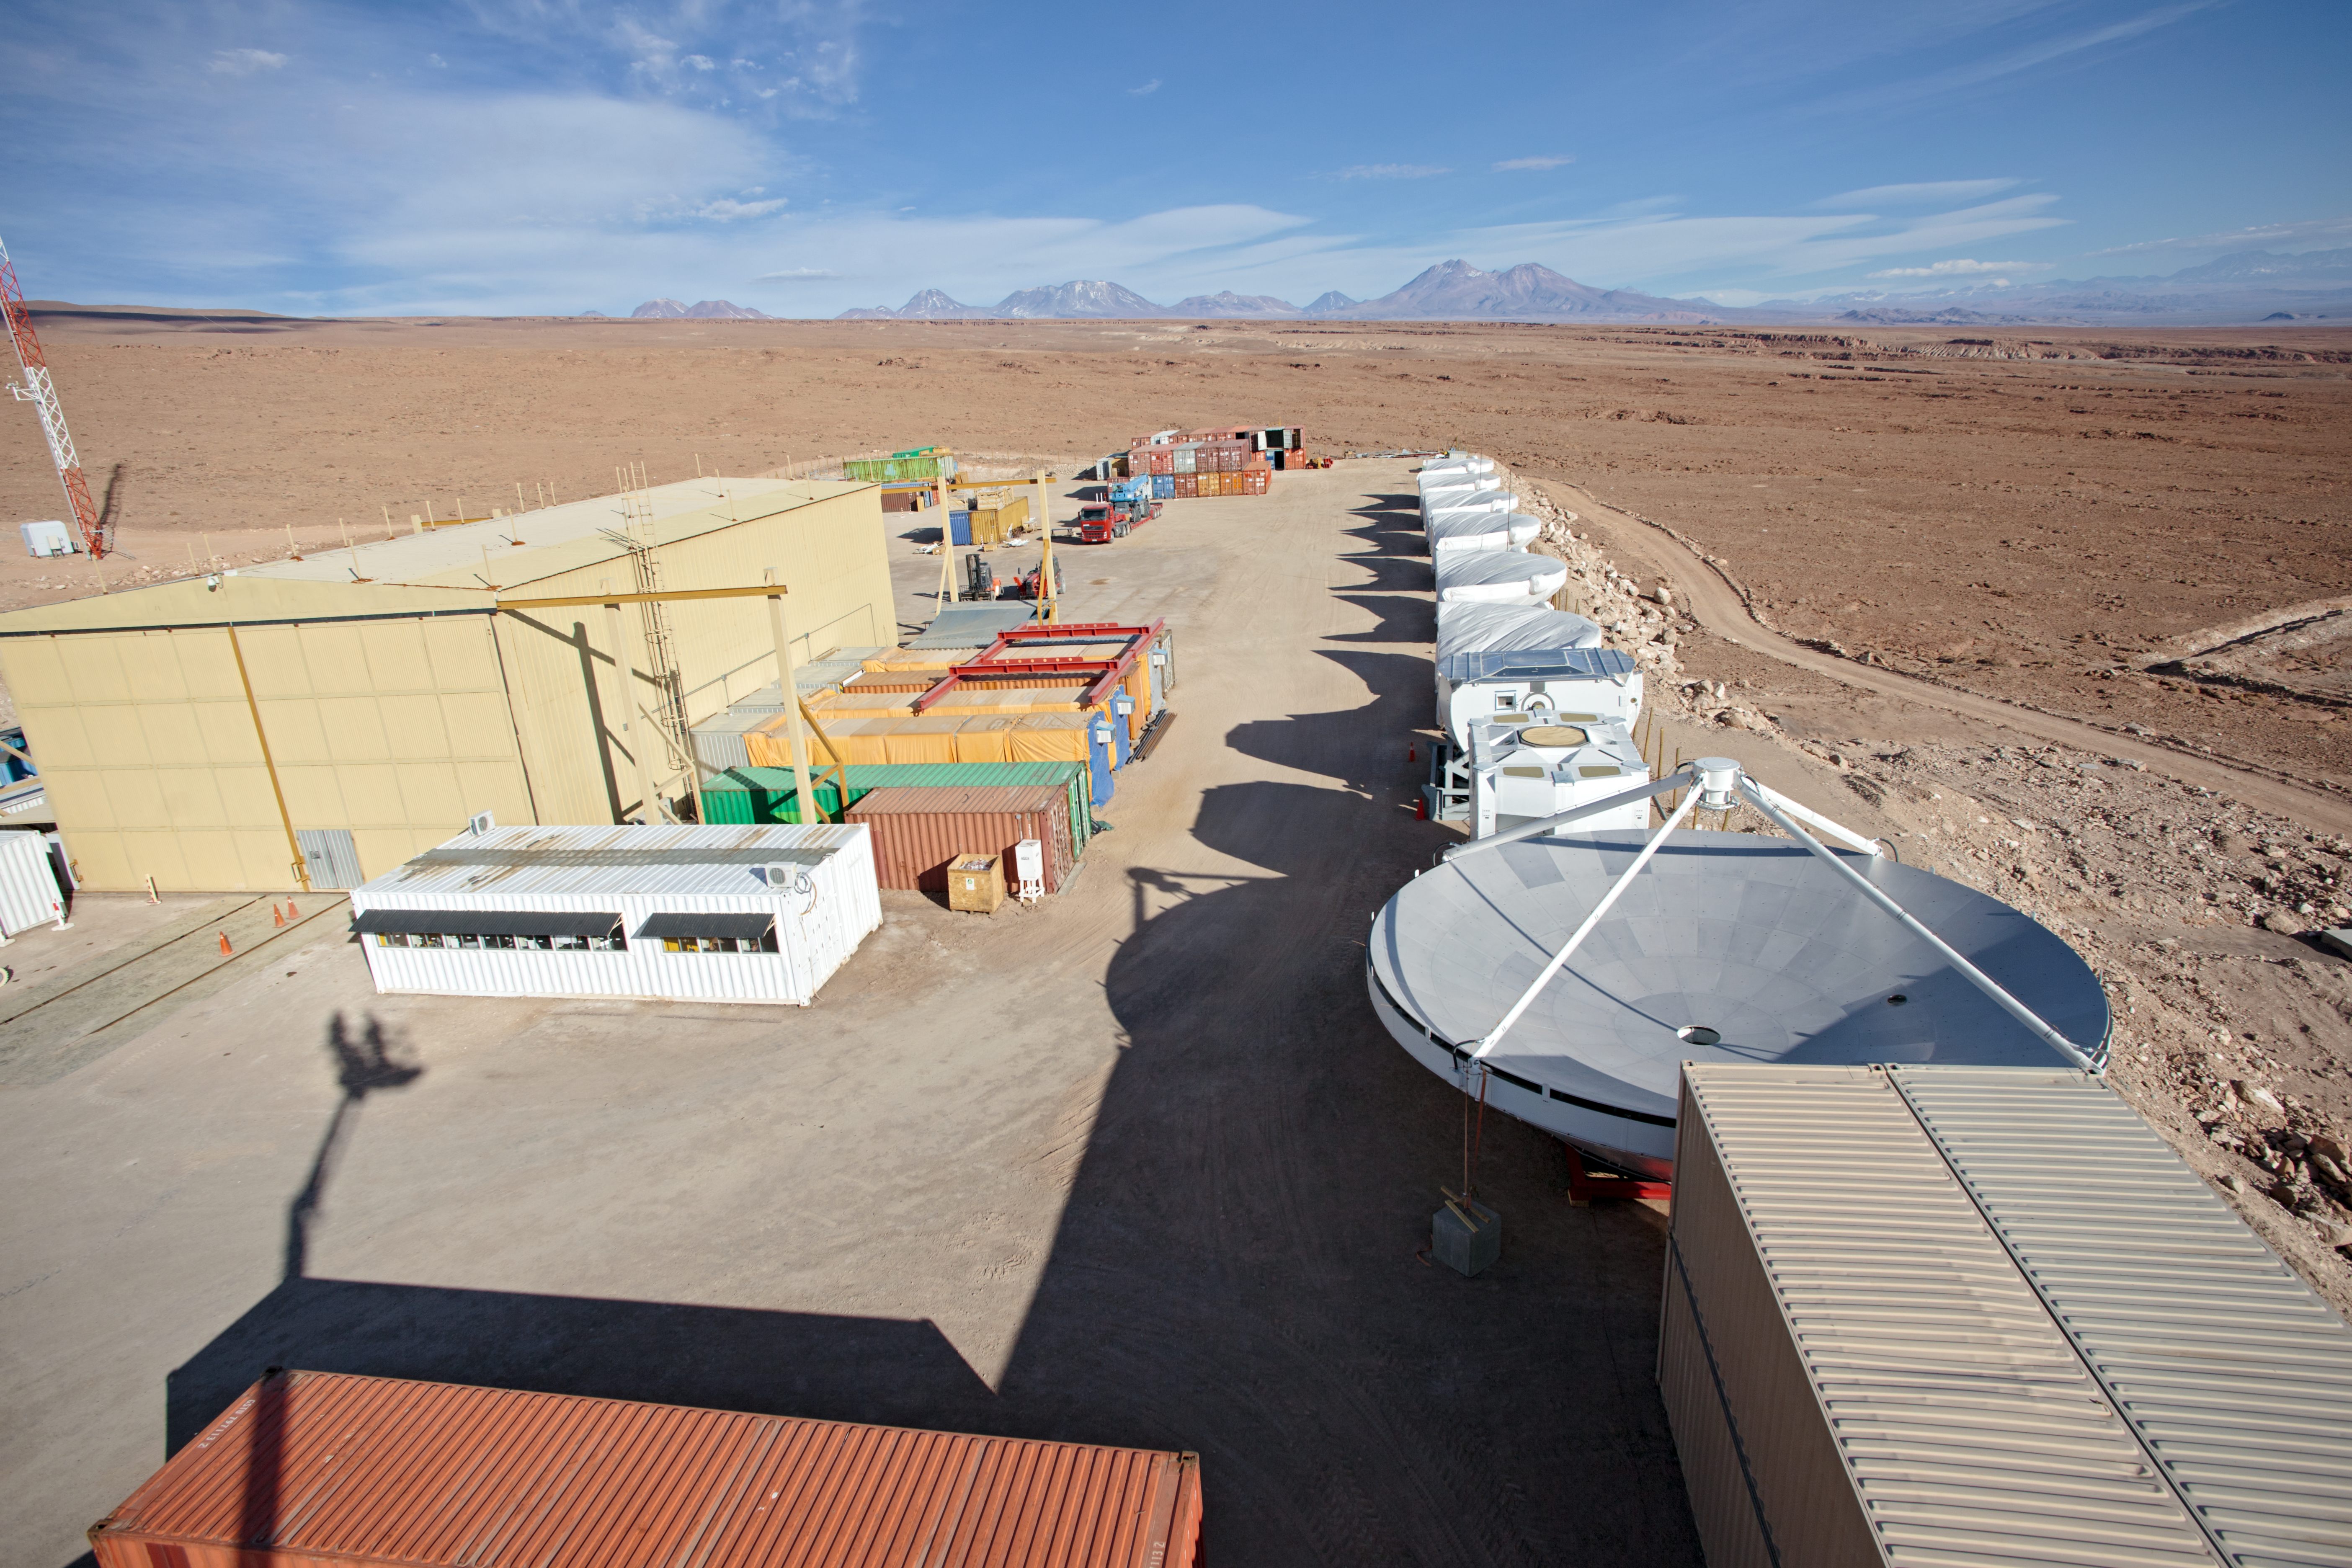

ALMA Operations Support Facility

The European antenna assembly area at the ALMA Operations Support Facility site high in the Atacama Desert.

Credit: ESO